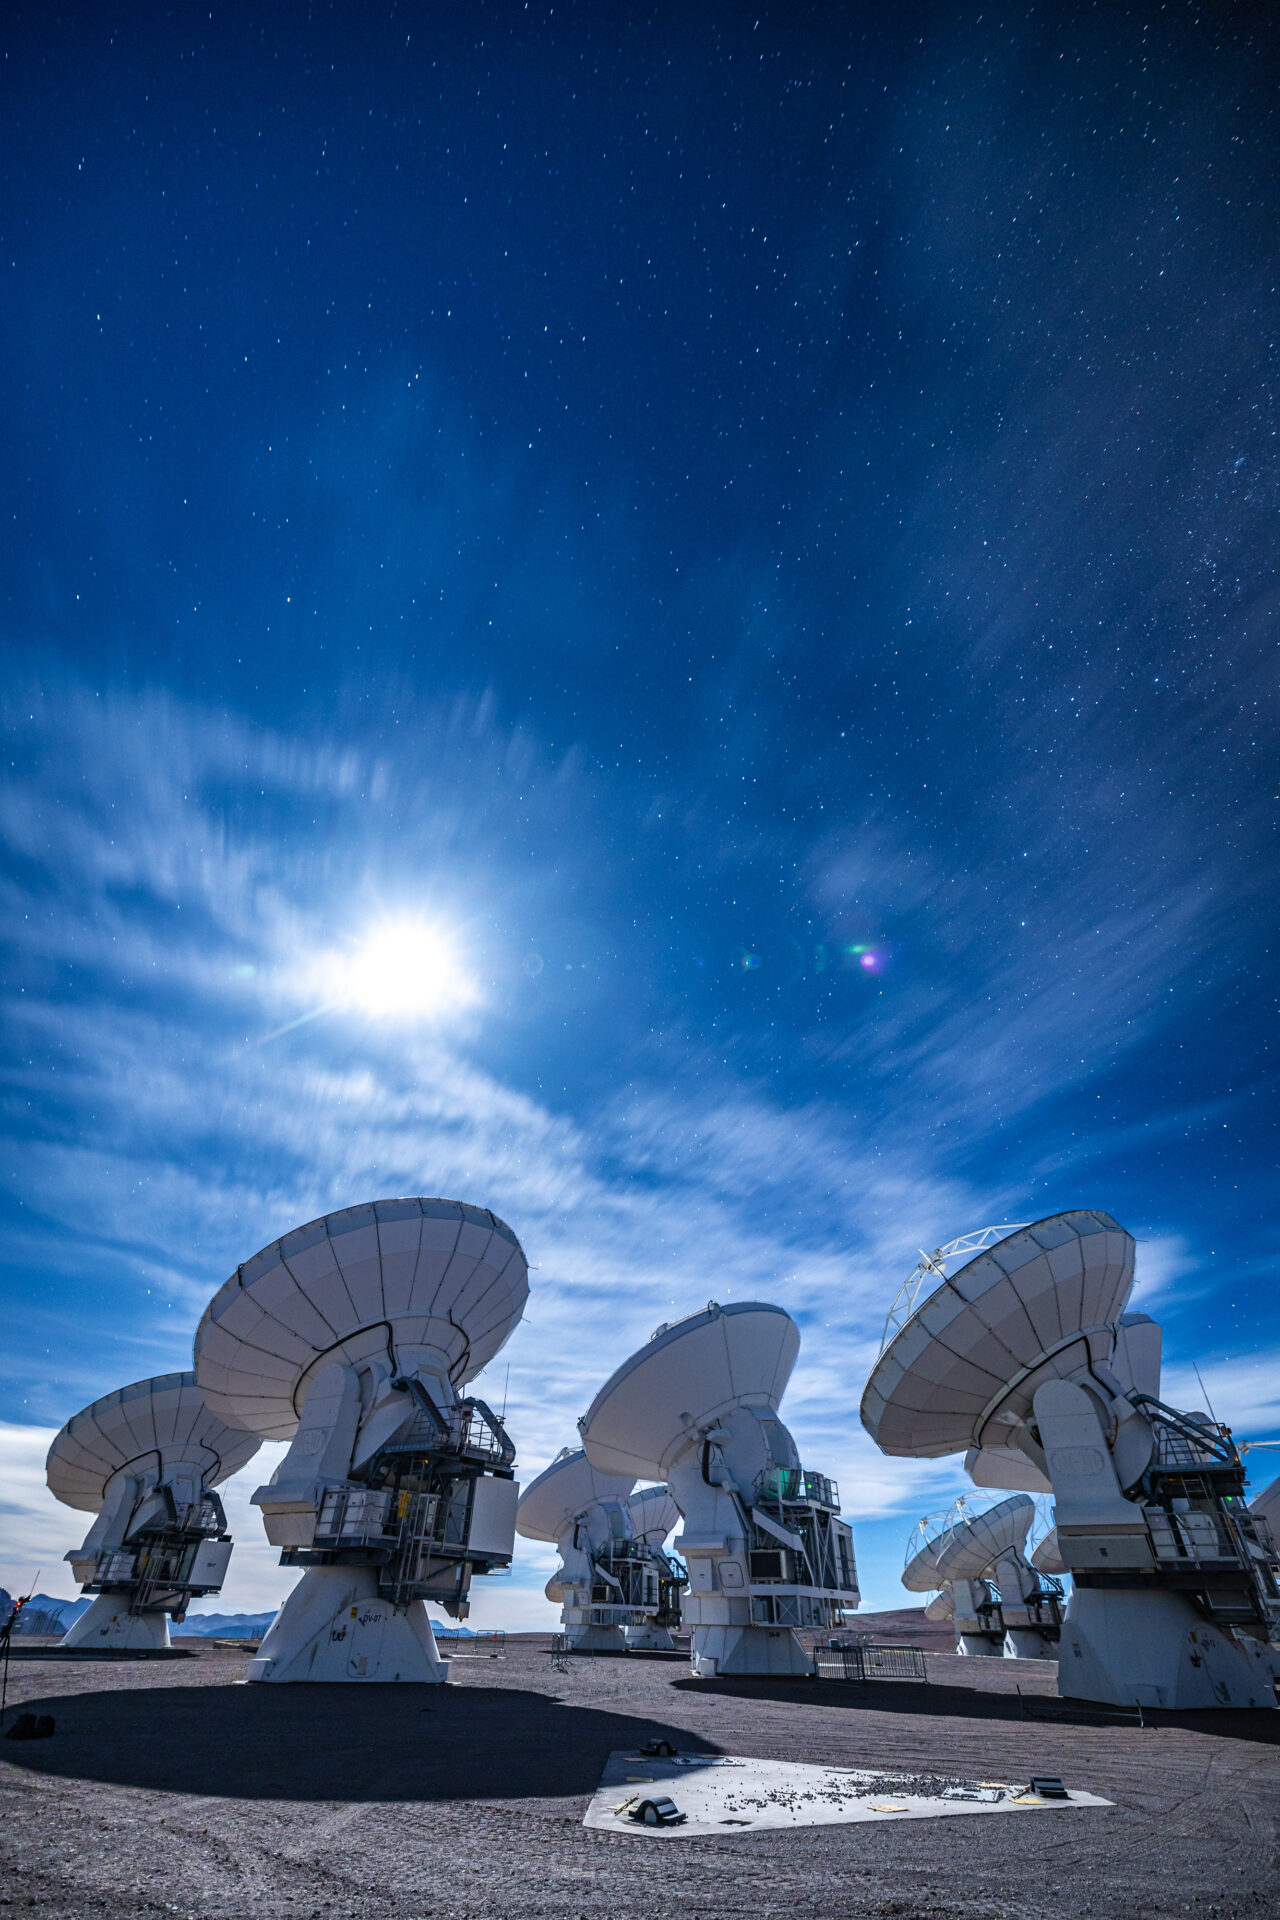

ALMA Antennas

The Moon is the main character during this observing night at ALMA, which anyway reveals a multitude of stars in the sky.

Credit: Alex Pérez